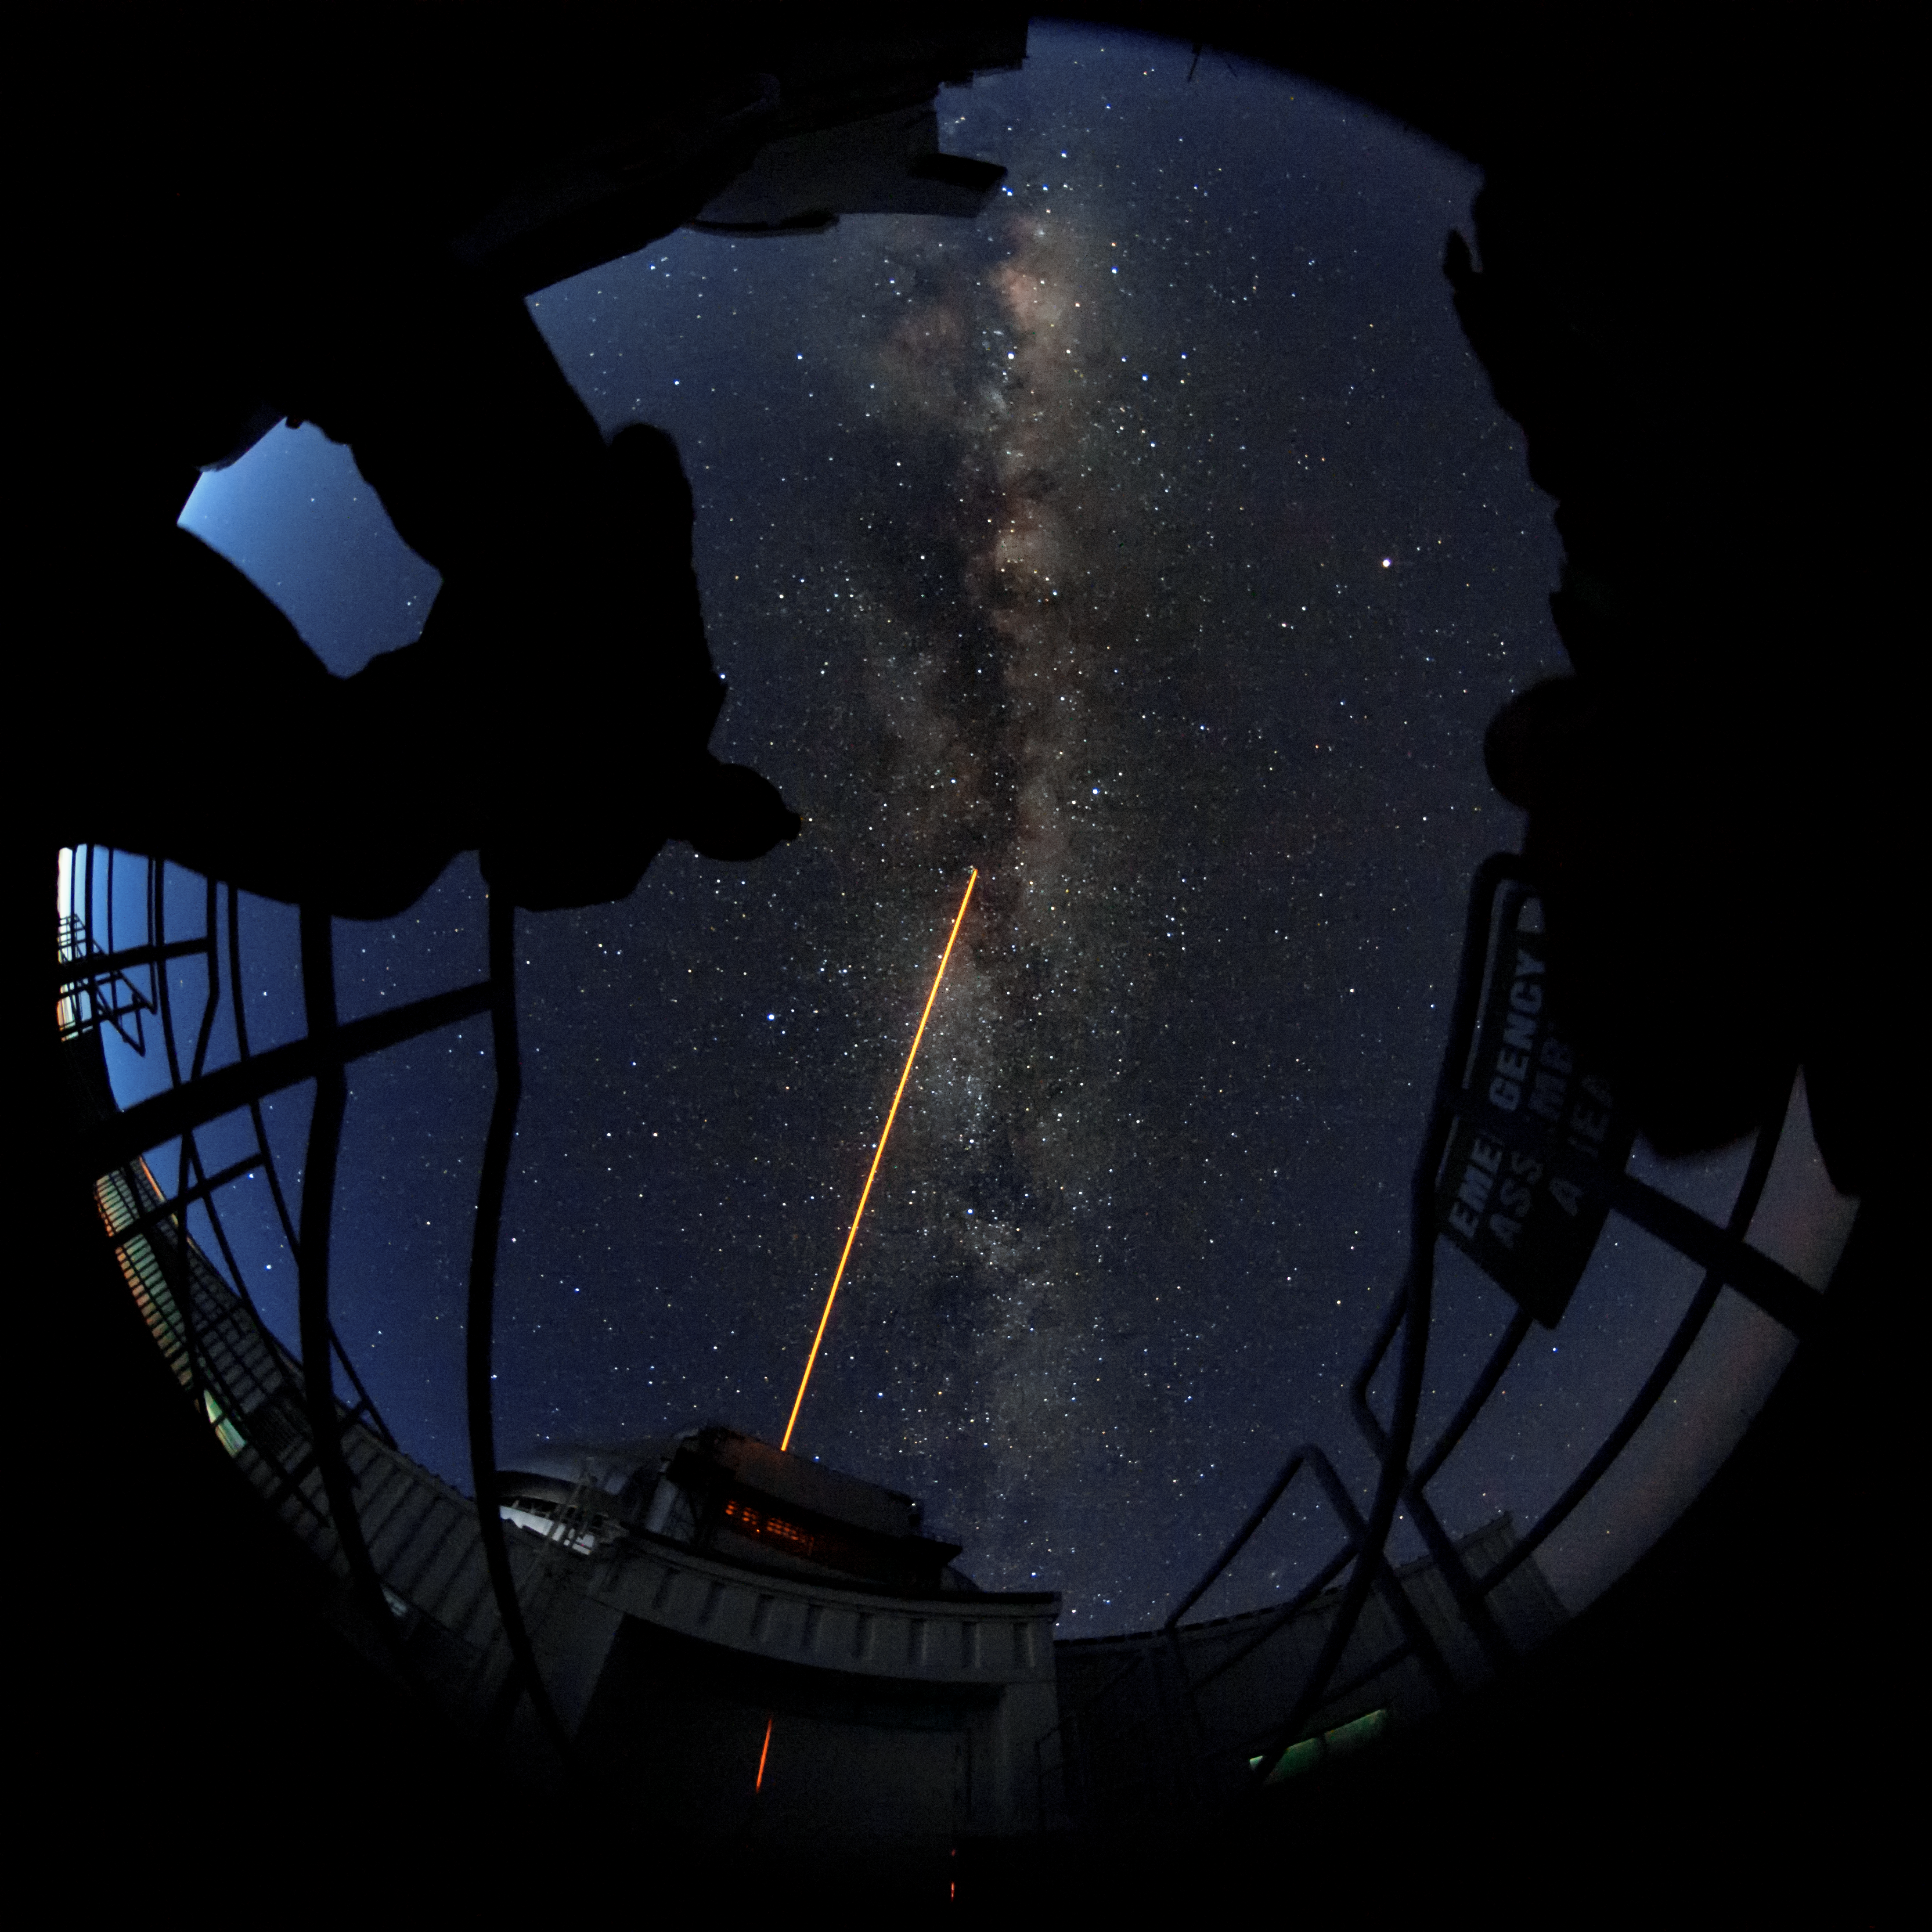

Gemini North with the Toptica laser

Gemini North with the Toptica laser during commissioning.

Credit: International Gemini Observatory/NOIRLab/AURA/J. Pollard